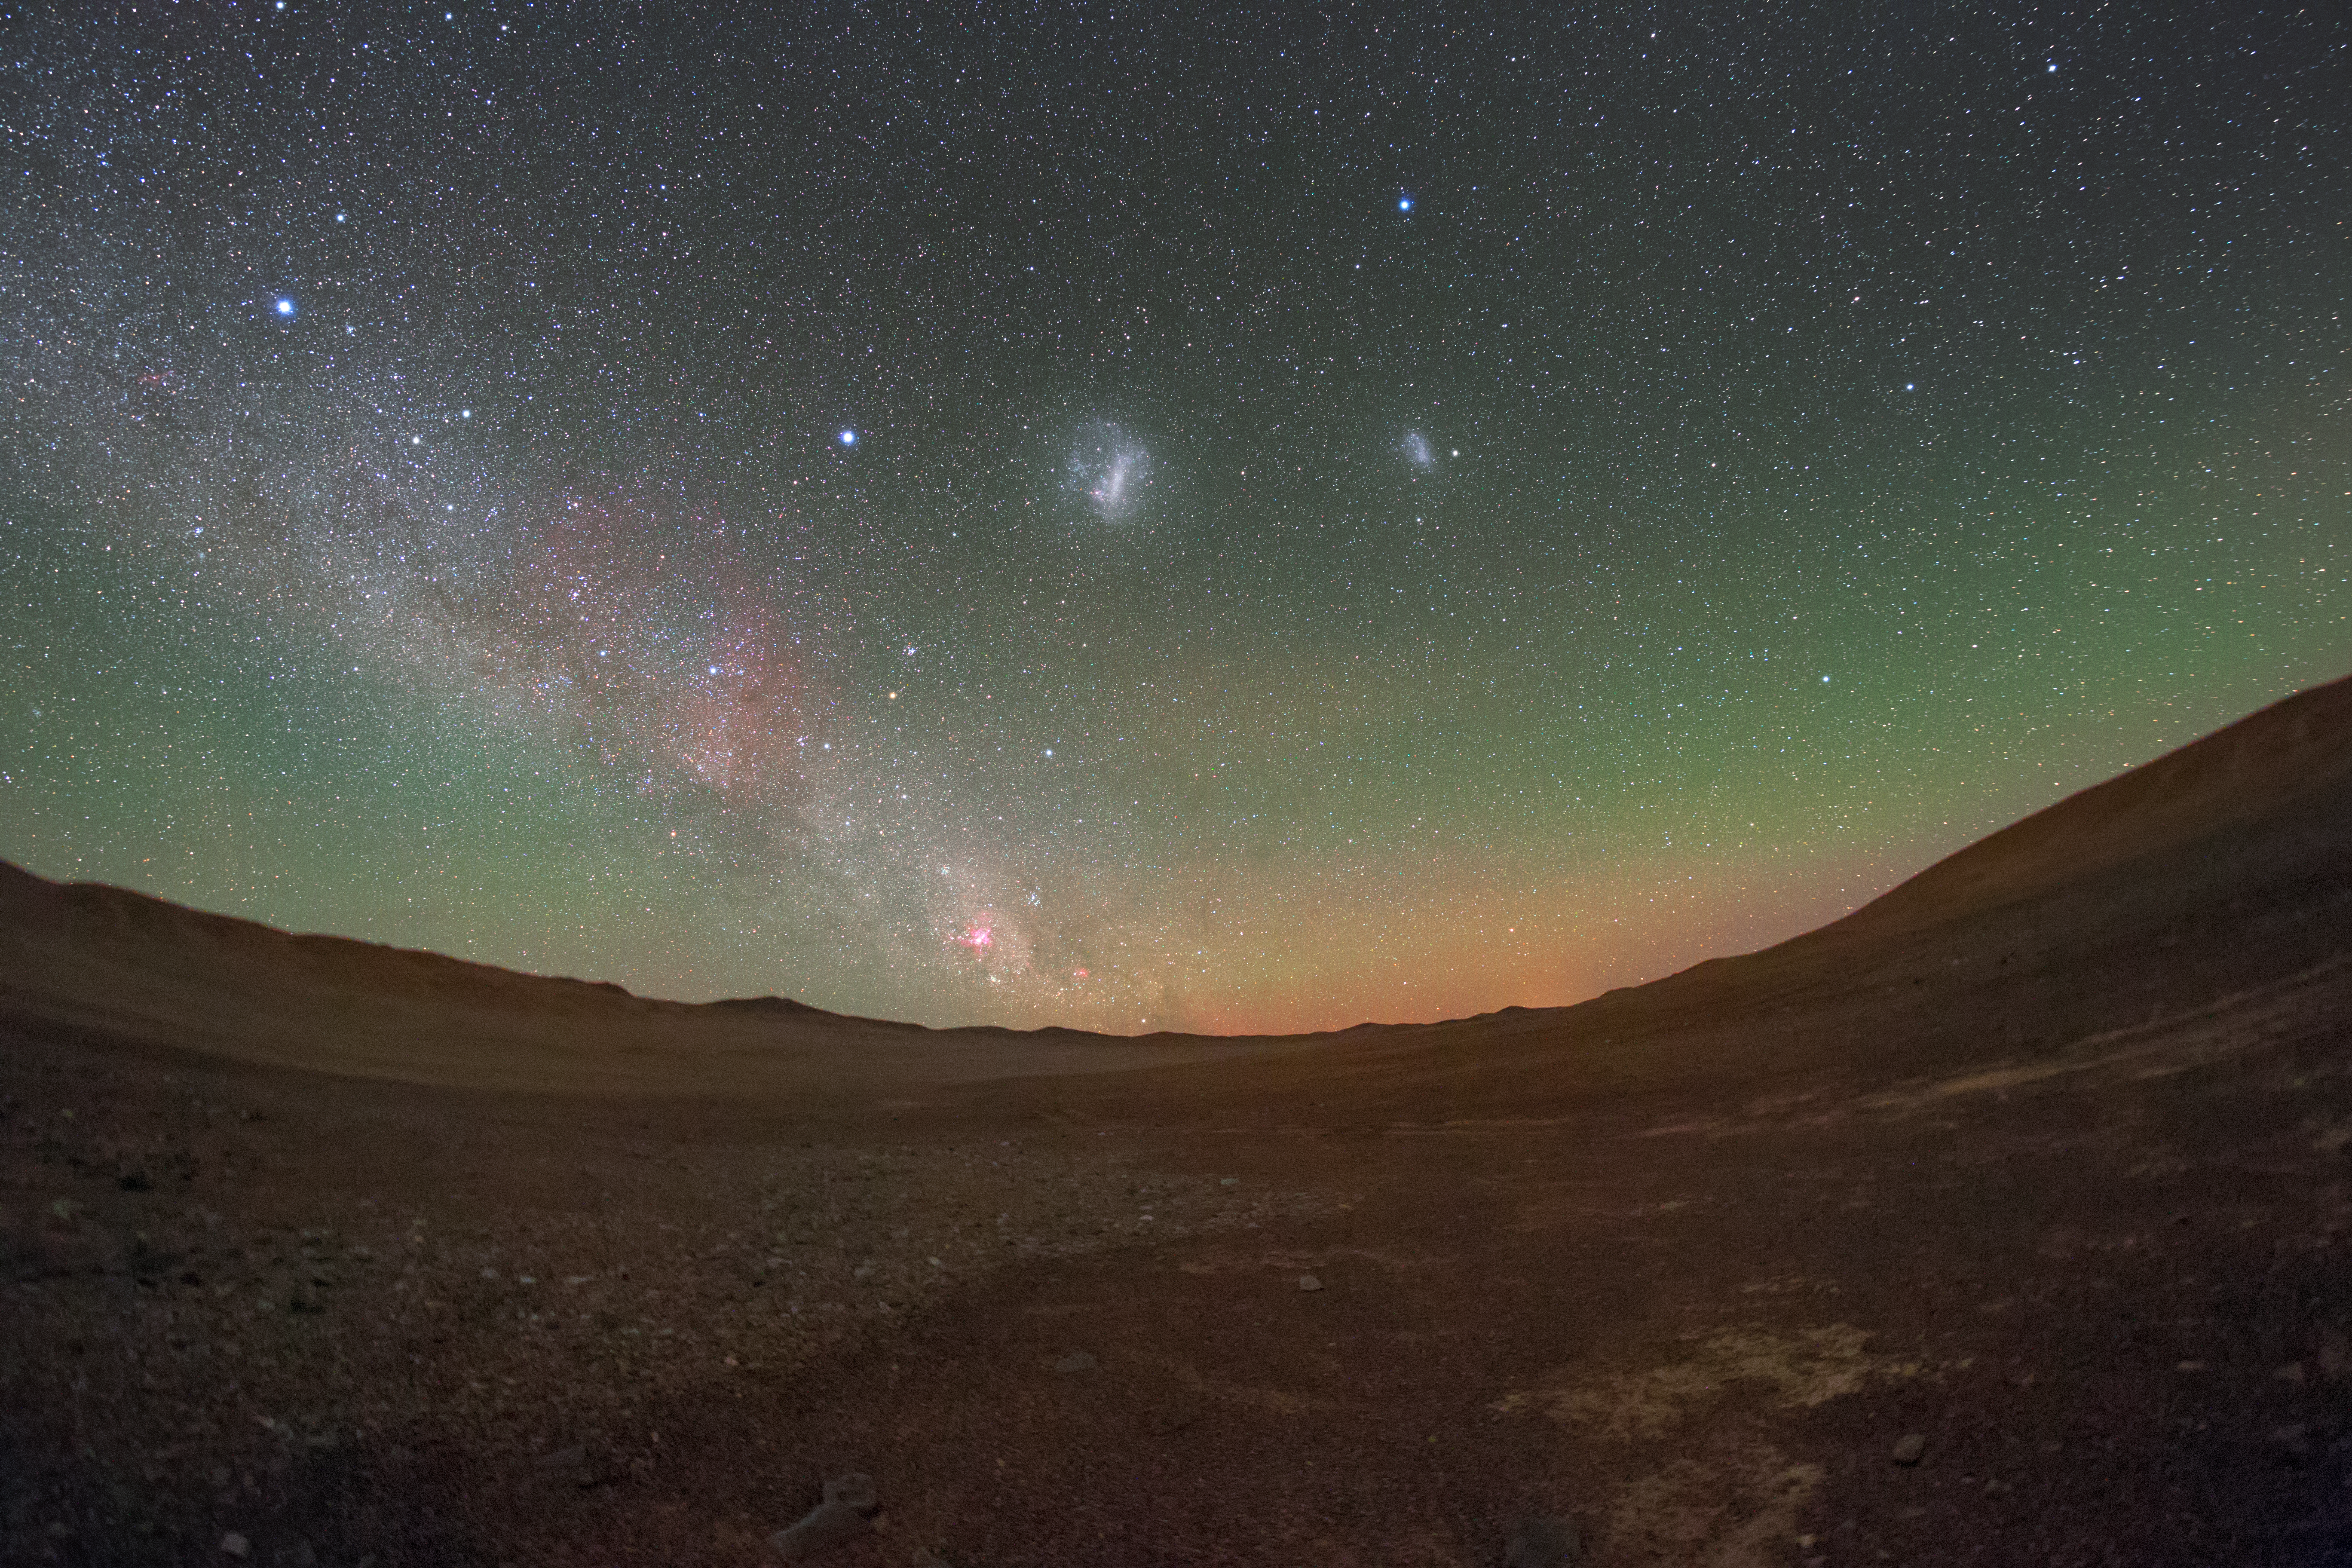

The stunning colours of night

The stunning sky over the Atacama desert gives ESO's Paranal Observatory excellent observing conditions. The Cherenkov Telescope Array will have its southern hemisphere observatory at Paranal, sharing this magnificent sky.

Credit: ESO